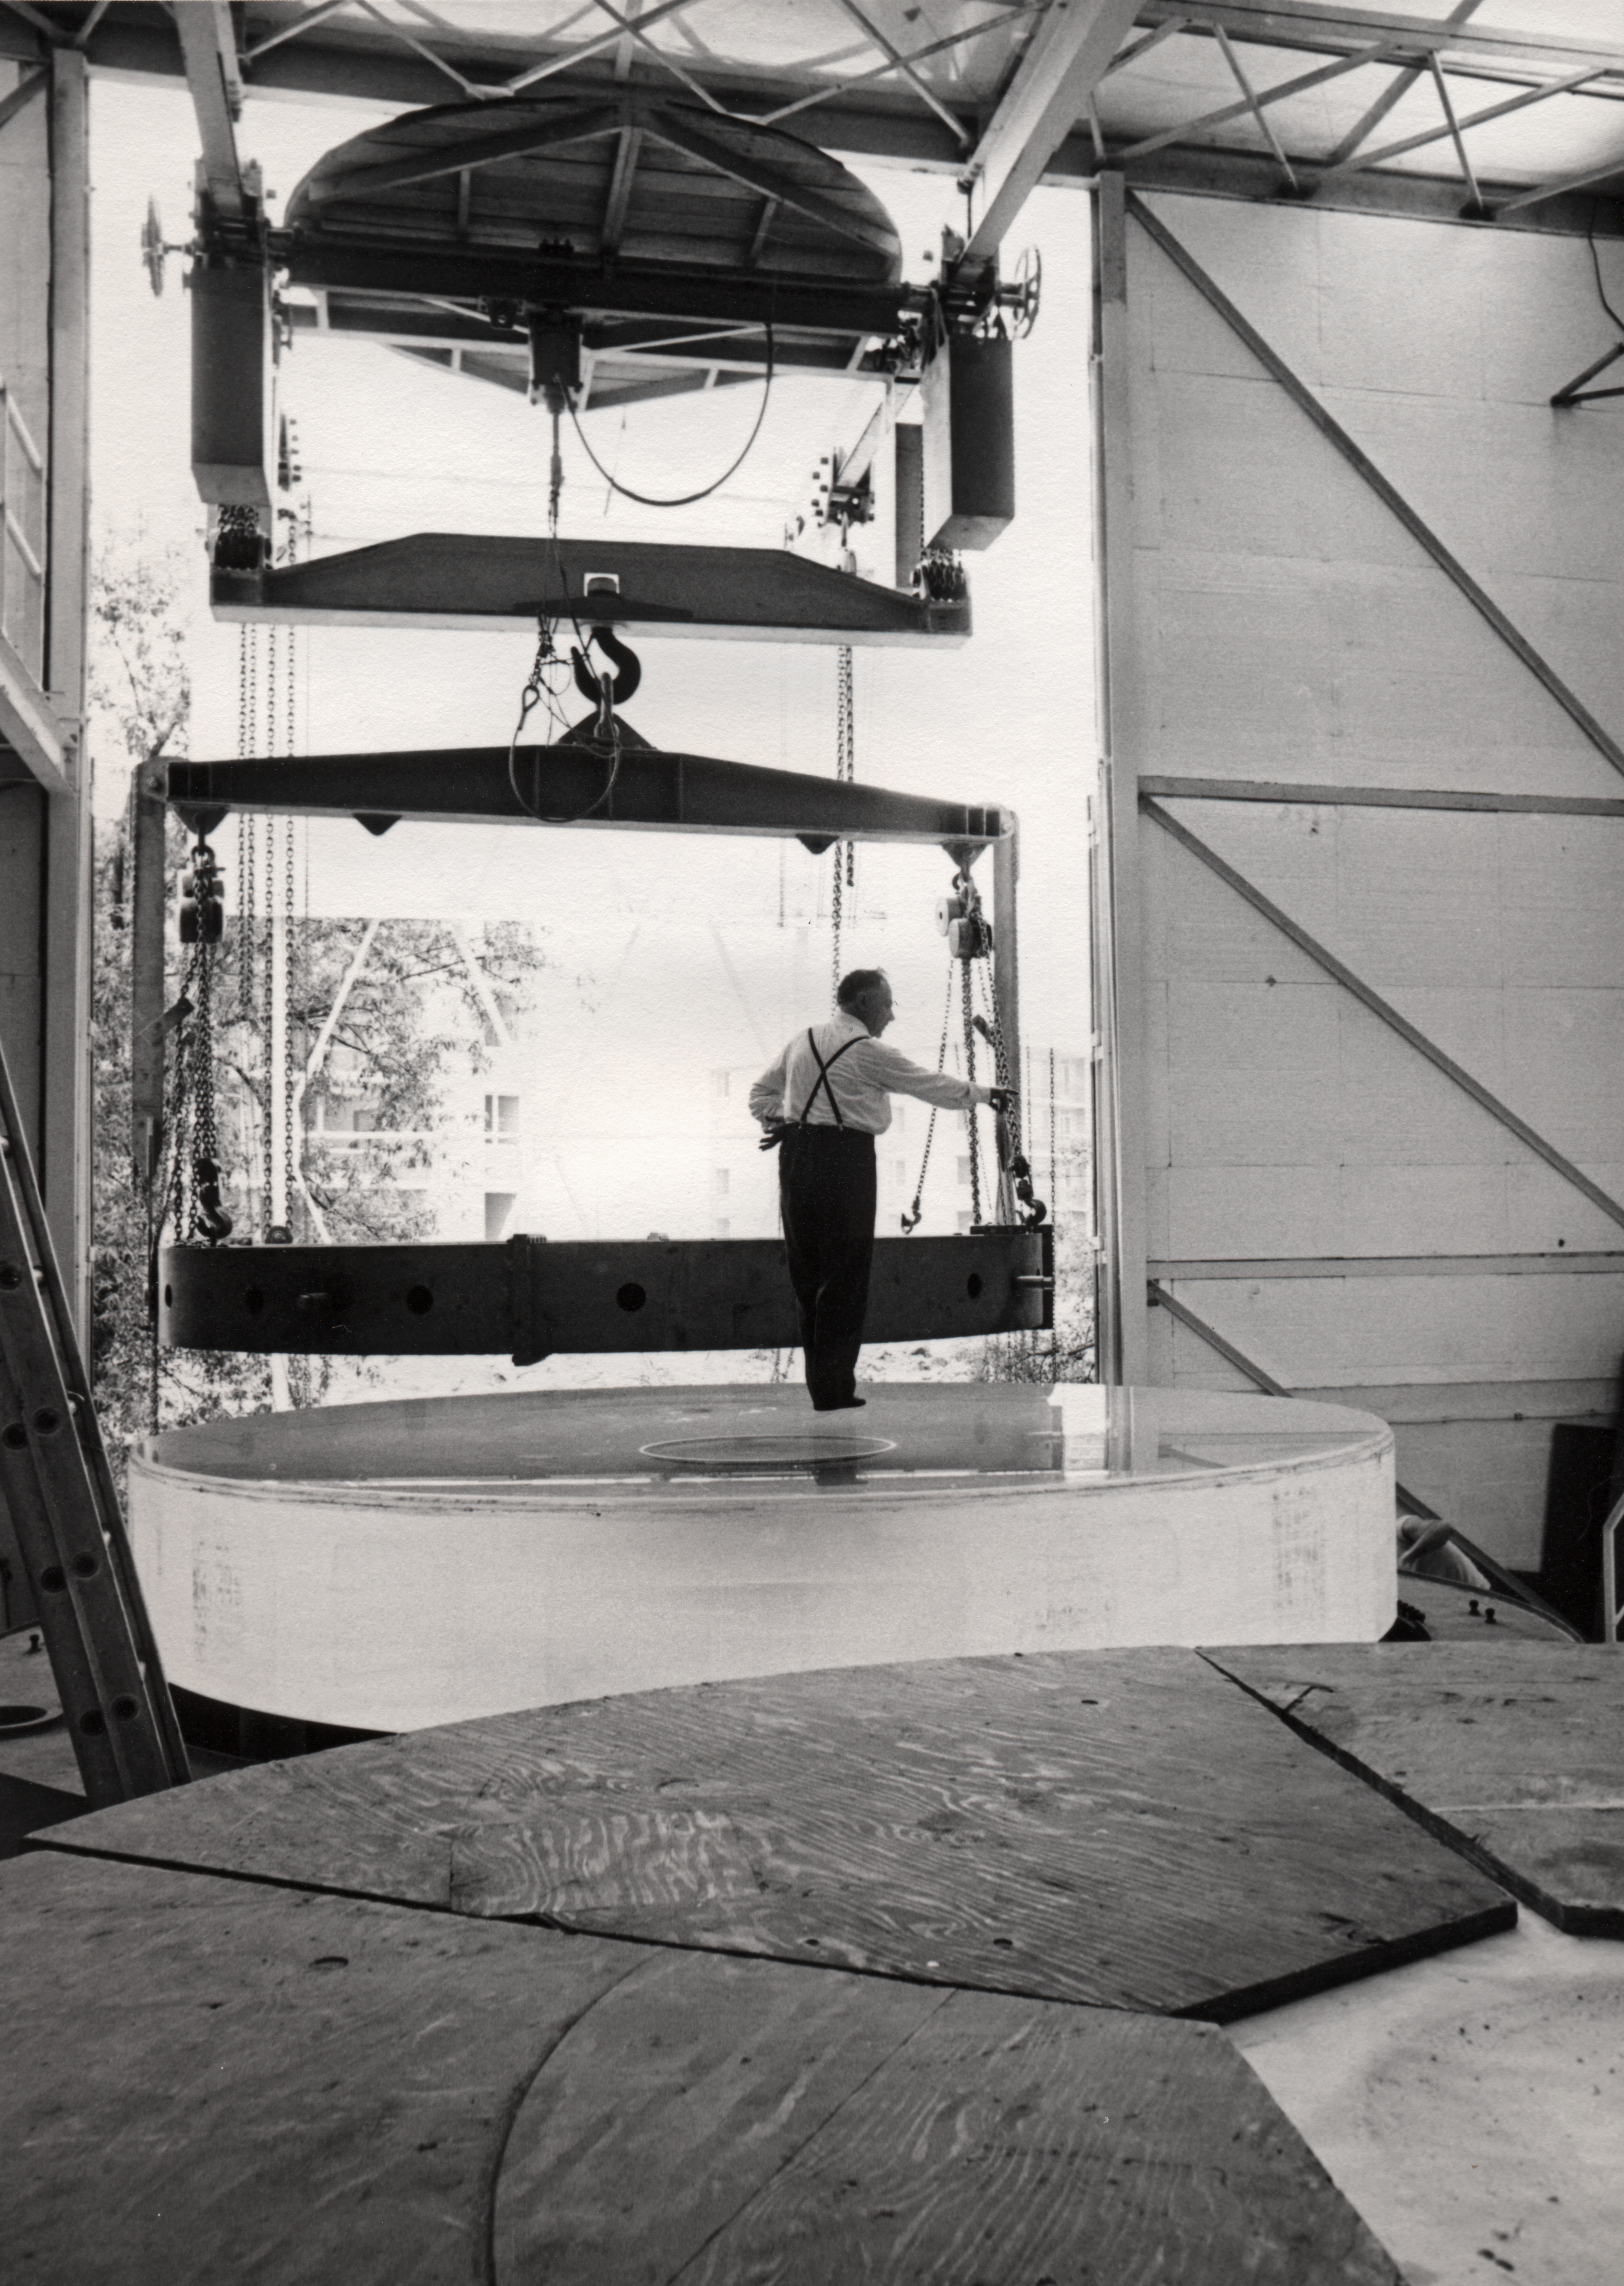

Making the ESO 3.6-metre telescope M1 mirror

Picture taken in 1968.

Credit: ESO